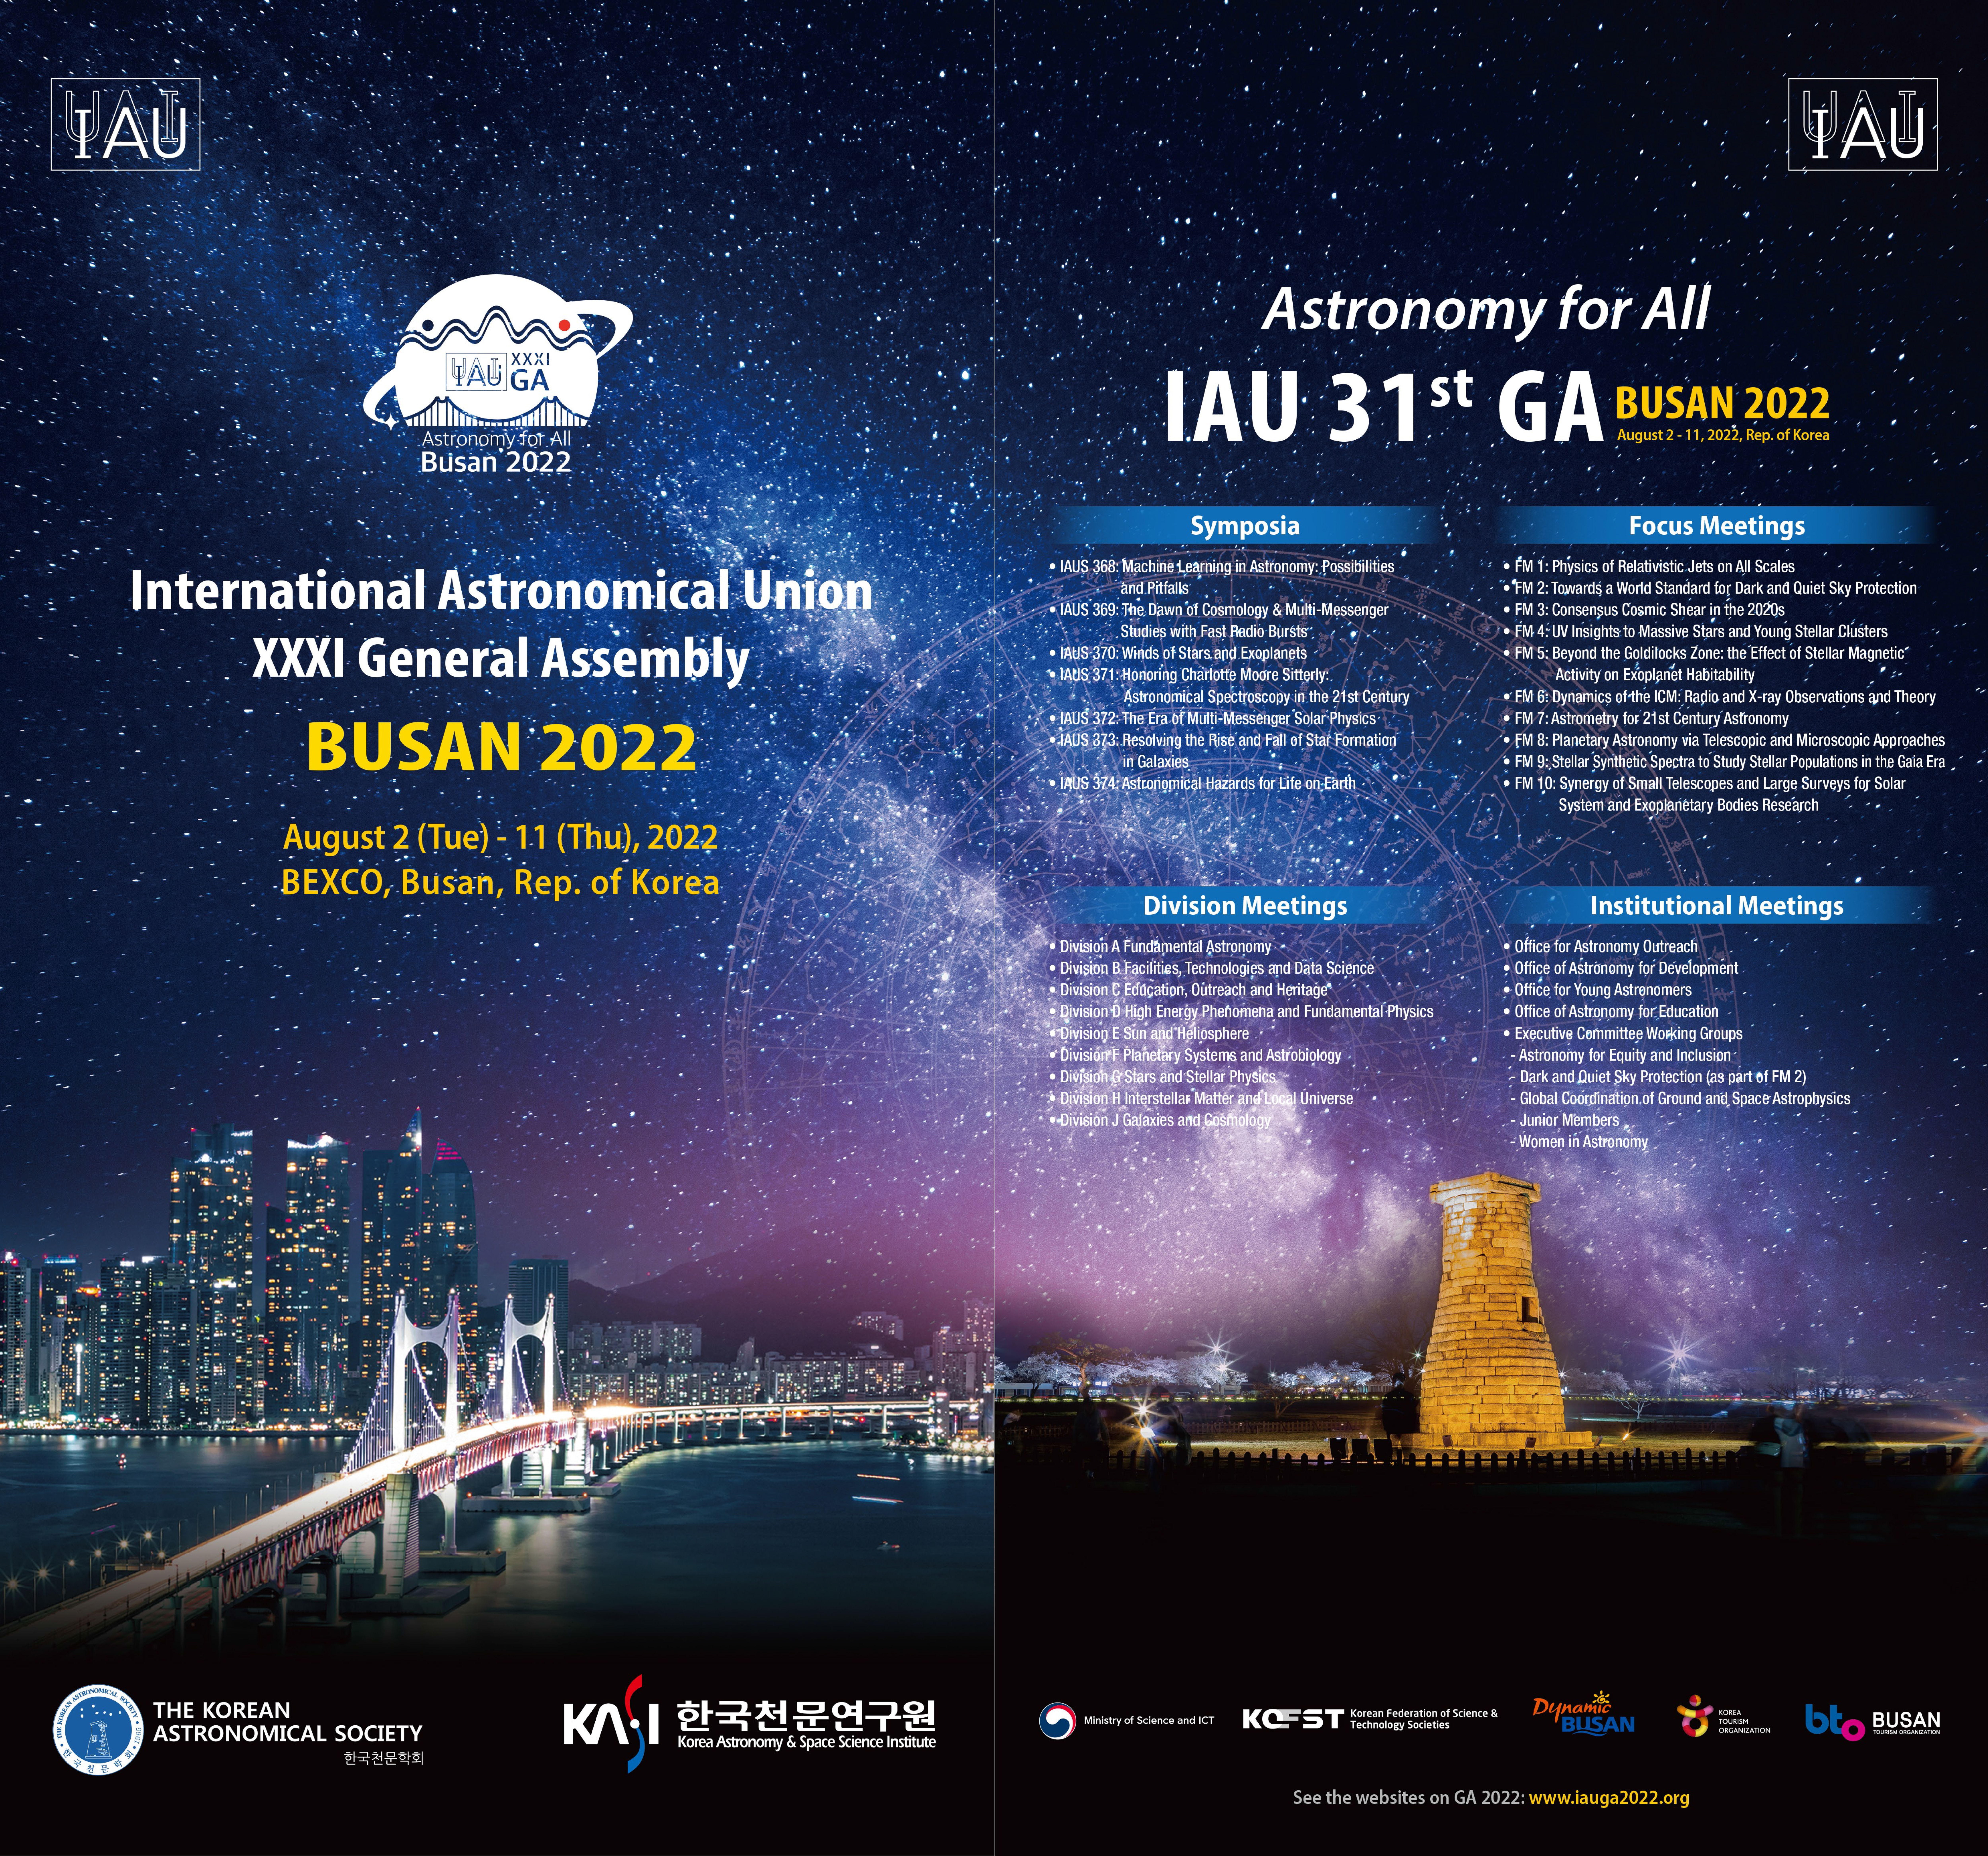

IAUGA2022 Poster

The poster for the XXXI IAU General Assembly in 2022.

Credit: IAU/GA2022